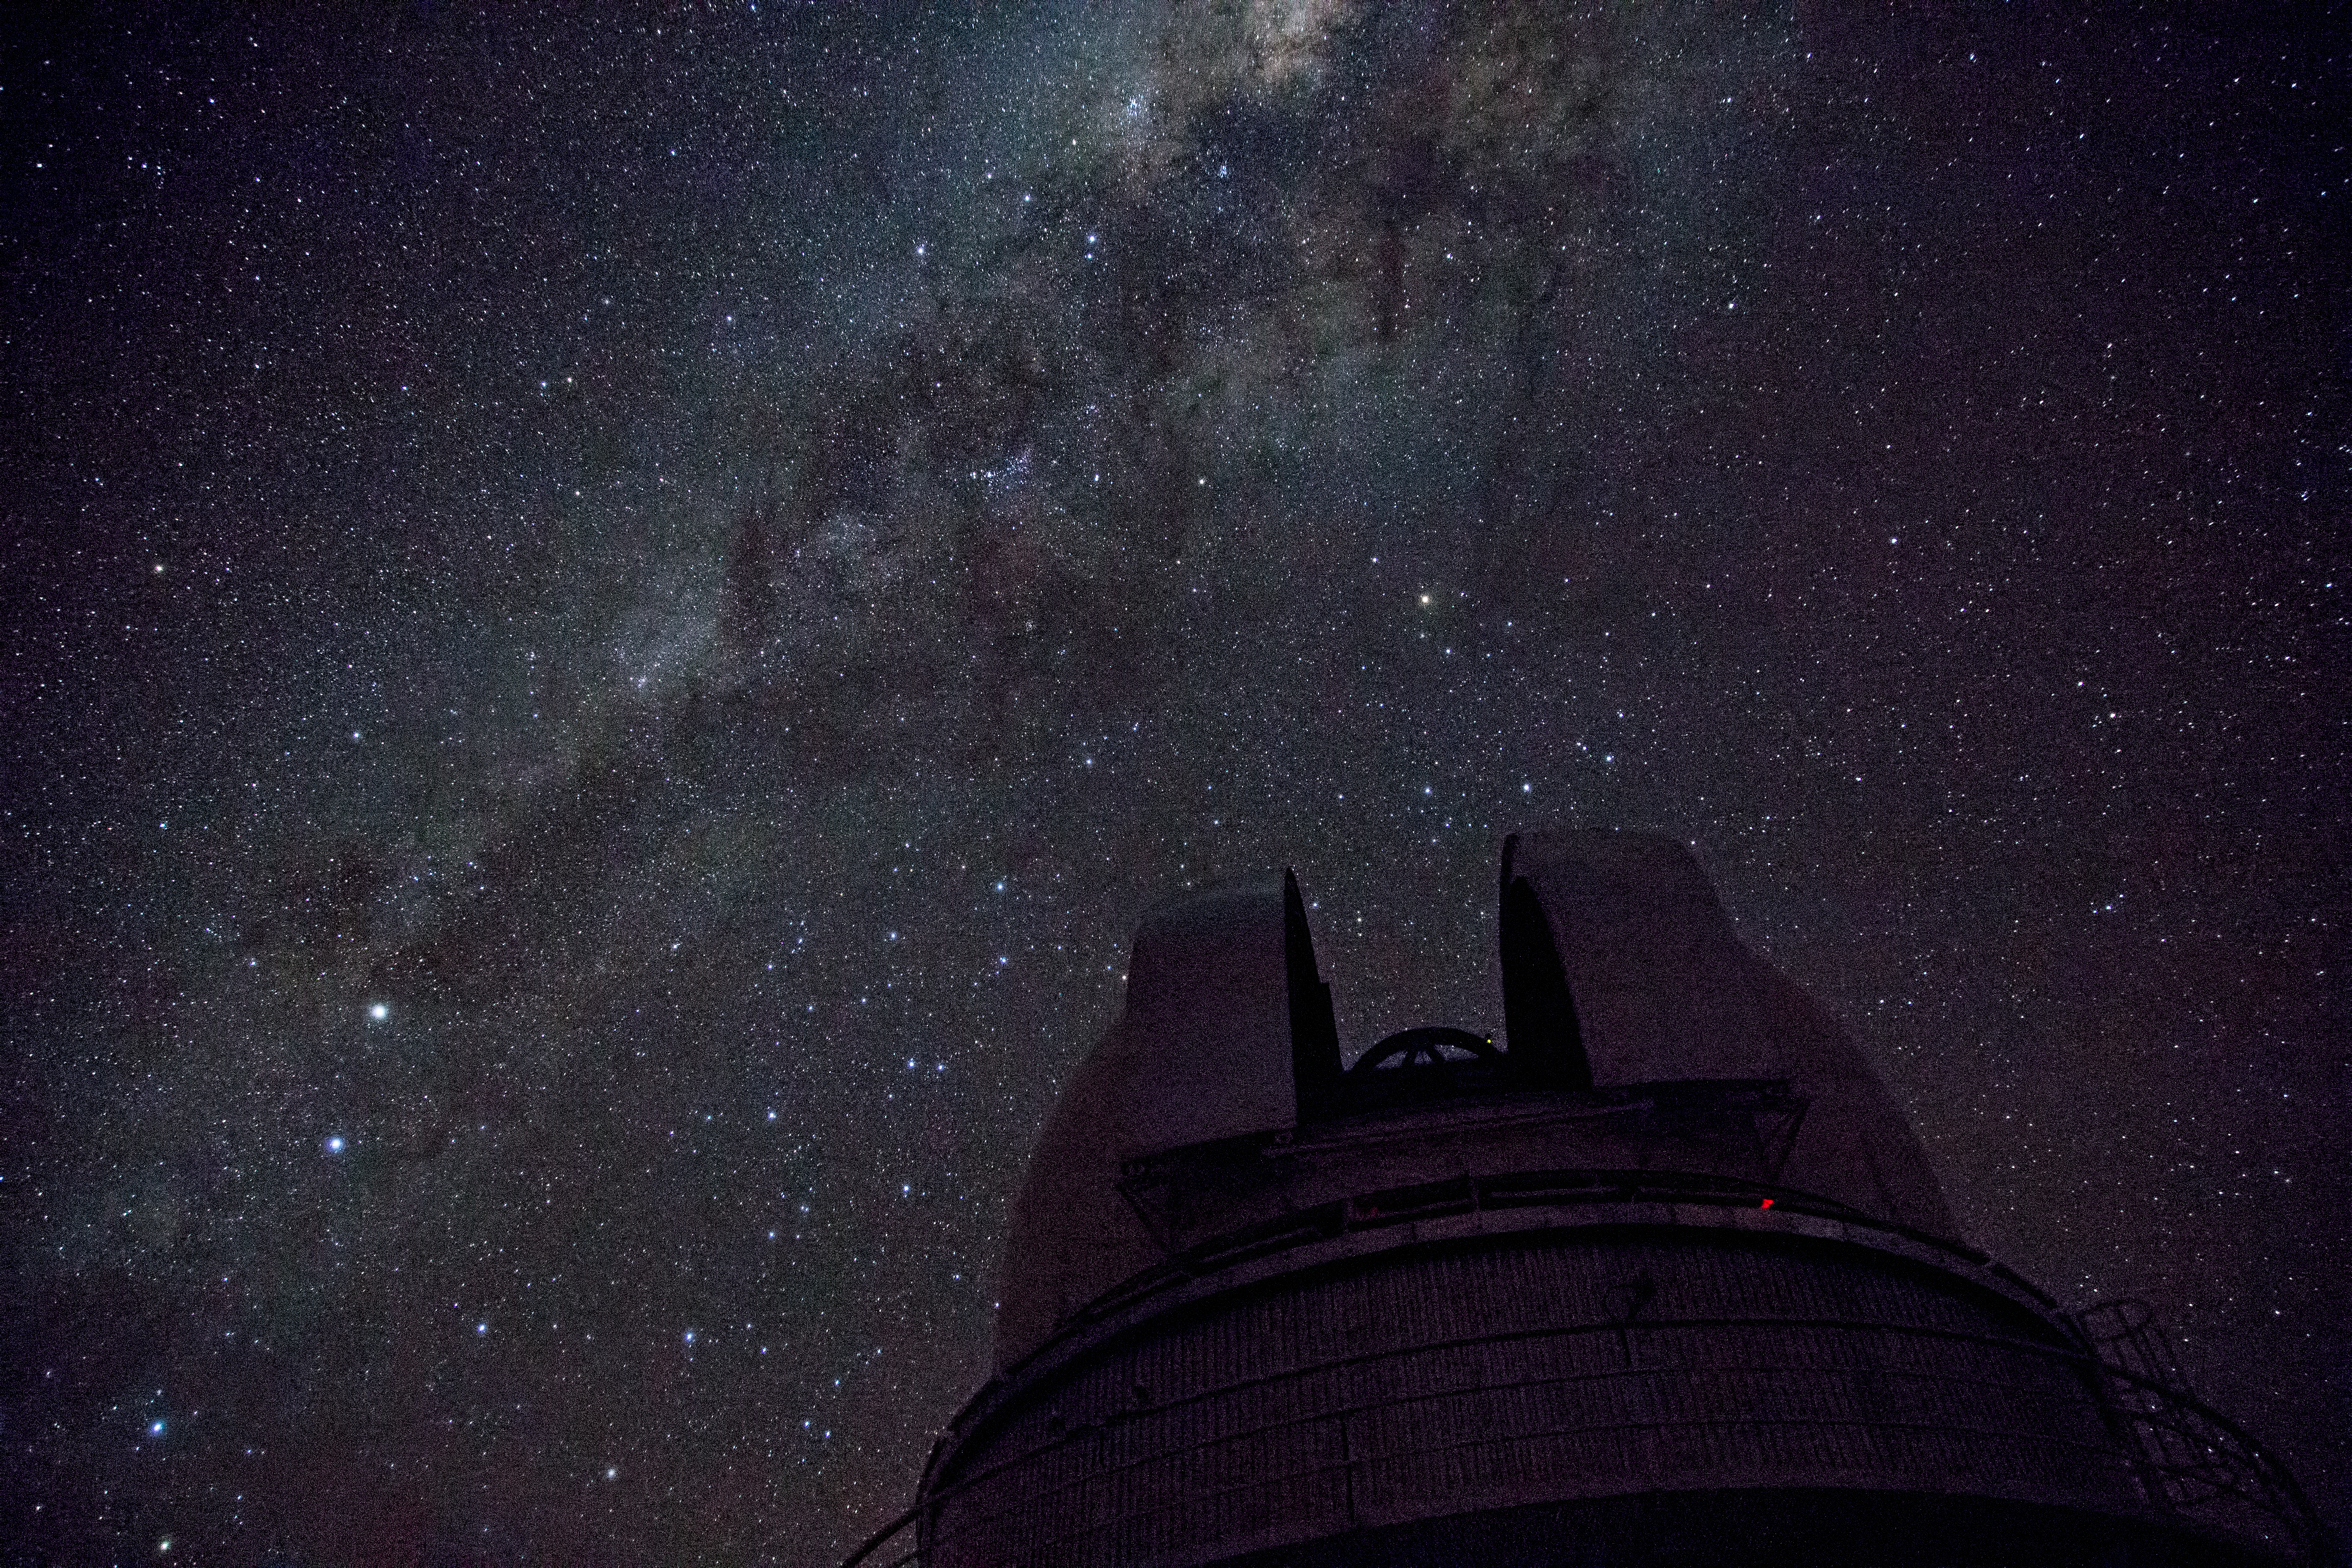

The Milky Way above La Silla

This image shows the Milky Way arching above the ESO 1-metre Schmidt Telescope at the La Silla observatory.

La Silla is located on the outskirts of the Chilean Atacama Desert, 600 km north of Santiago de Chile and at an altitude of 2400 metres. Set so far from light pollution the site has one of the darkest night skies on Earth.

Credit: Diana Juncher/ESO